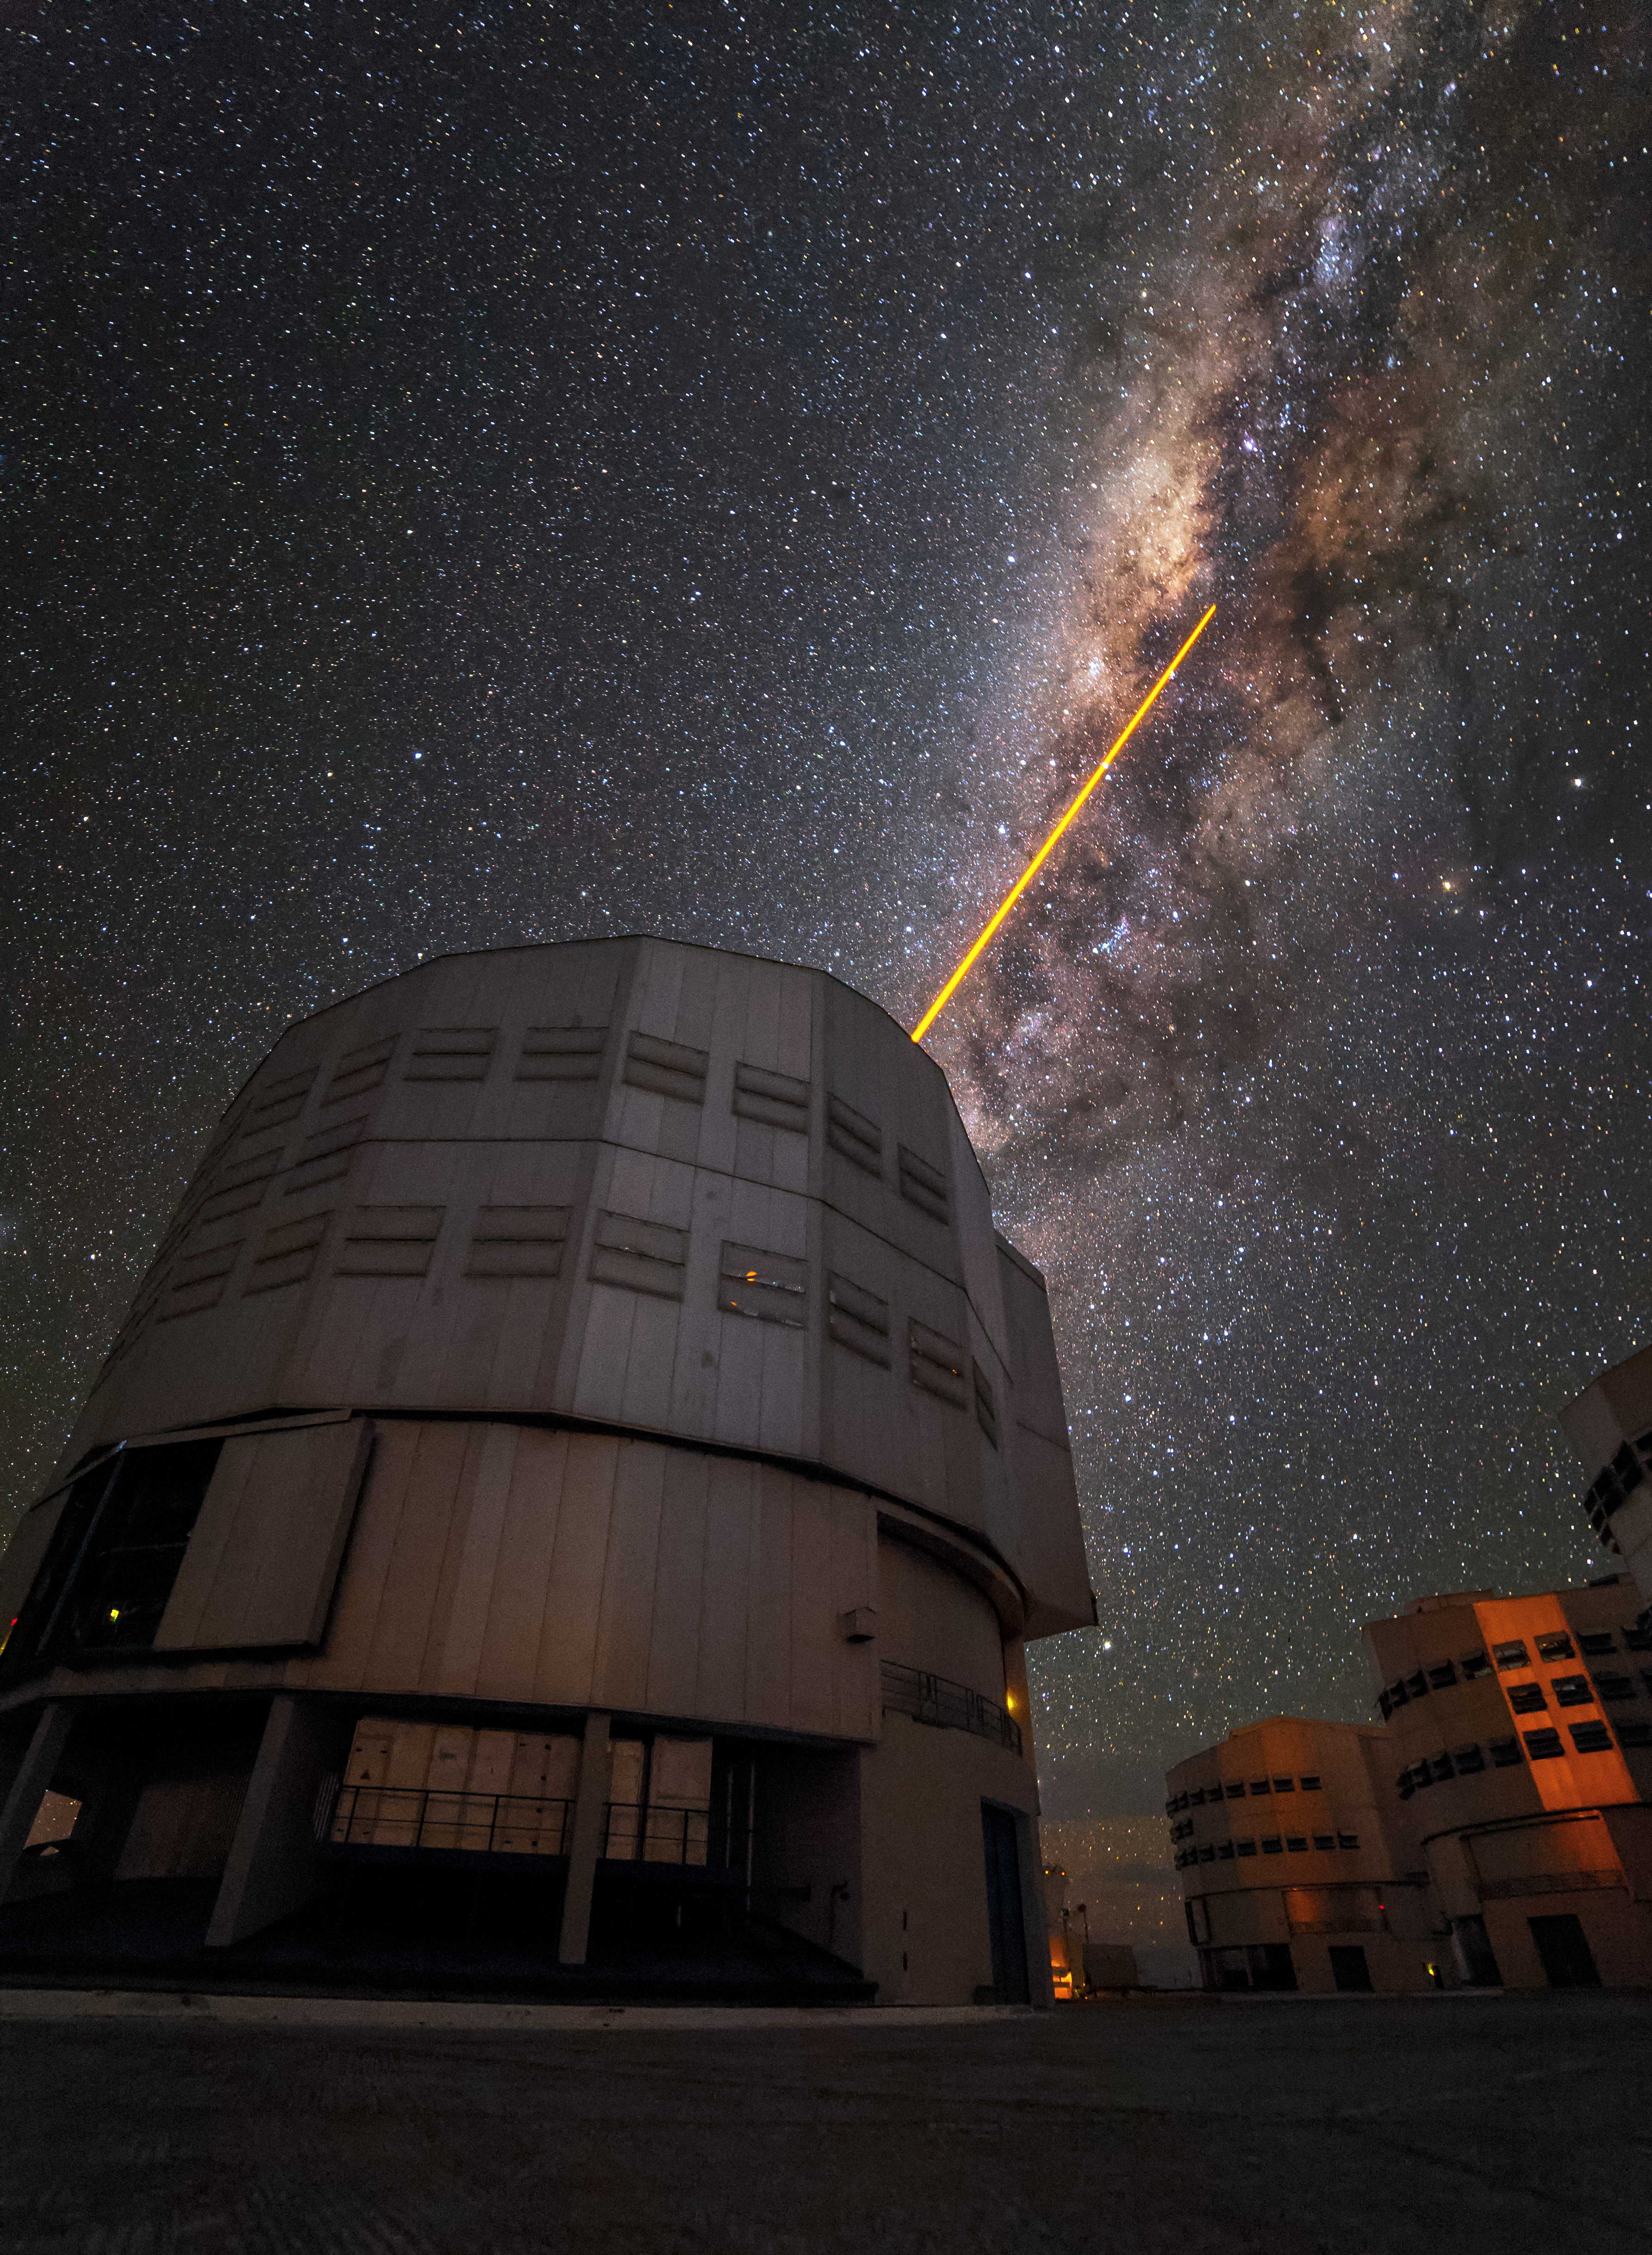

VLT spies on the Milky Way

This image shows one of the Unit Telescopes of ESO's Very Large Telescope array (VLT). In this image, one of the Unit Telescopes, UT4, points a laser beam towards the Milky Way to create an artificial star. This Laser Guide Star (LGS) is part of the Adaptive Optics system, which allows astronomers to remove the effects of atmospheric turbulence, producing images almost as sharp as if the telescope was in space.

This image was taken by ESO Photo Ambassador Juan Carlos Muñoz-Mateos.

Credit: Juan Carlos Muñoz-Mateos/ESO